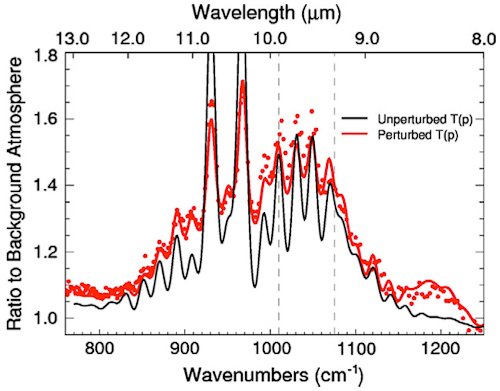

T-ReCS spectrum of the impact streak

T-ReCS spectrum of the impact streak (red points; Orton et al. 2010). The presence of silicates, indicating a rocky body impact, can account for the discrepancy between the observations and a model atmosphere having a standard temperature structure (solid black line).

Credit: International Gemini Observatory/NOIRLab/NSF/AURA